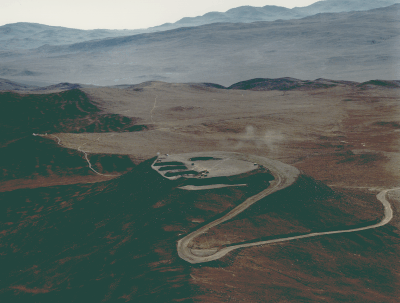

Aerial photo of Cerro Paranal

This aerial photo of the Paranal mountain, the designated site for the ESO Very Large Telescope (VLT), was obtained on 22 March 1994.

Paranal is located in the driest part of the Chilean Atacama desert, approx. 130 km south of the city of
Antofagasta, and about 12 km from the Pacific Ocean. The altitude is 2650 metres. In this view towards the East, the high mountains of the Andean Cordillera are in the background.

The top of the mountain has been levelled to make place for the extensive VLT installations. The four
excavations for the buildings that will house the four 8.2 metre VLT unit telescopes are clearly seen. There are some dust clouds from the construction activity at the site.

There are several other peaks in this area which may possibly be used for astronomical installations. The one to the left on which some site testing equipment can be seen, is known as the "NTT Peak''.

Credit: ESO